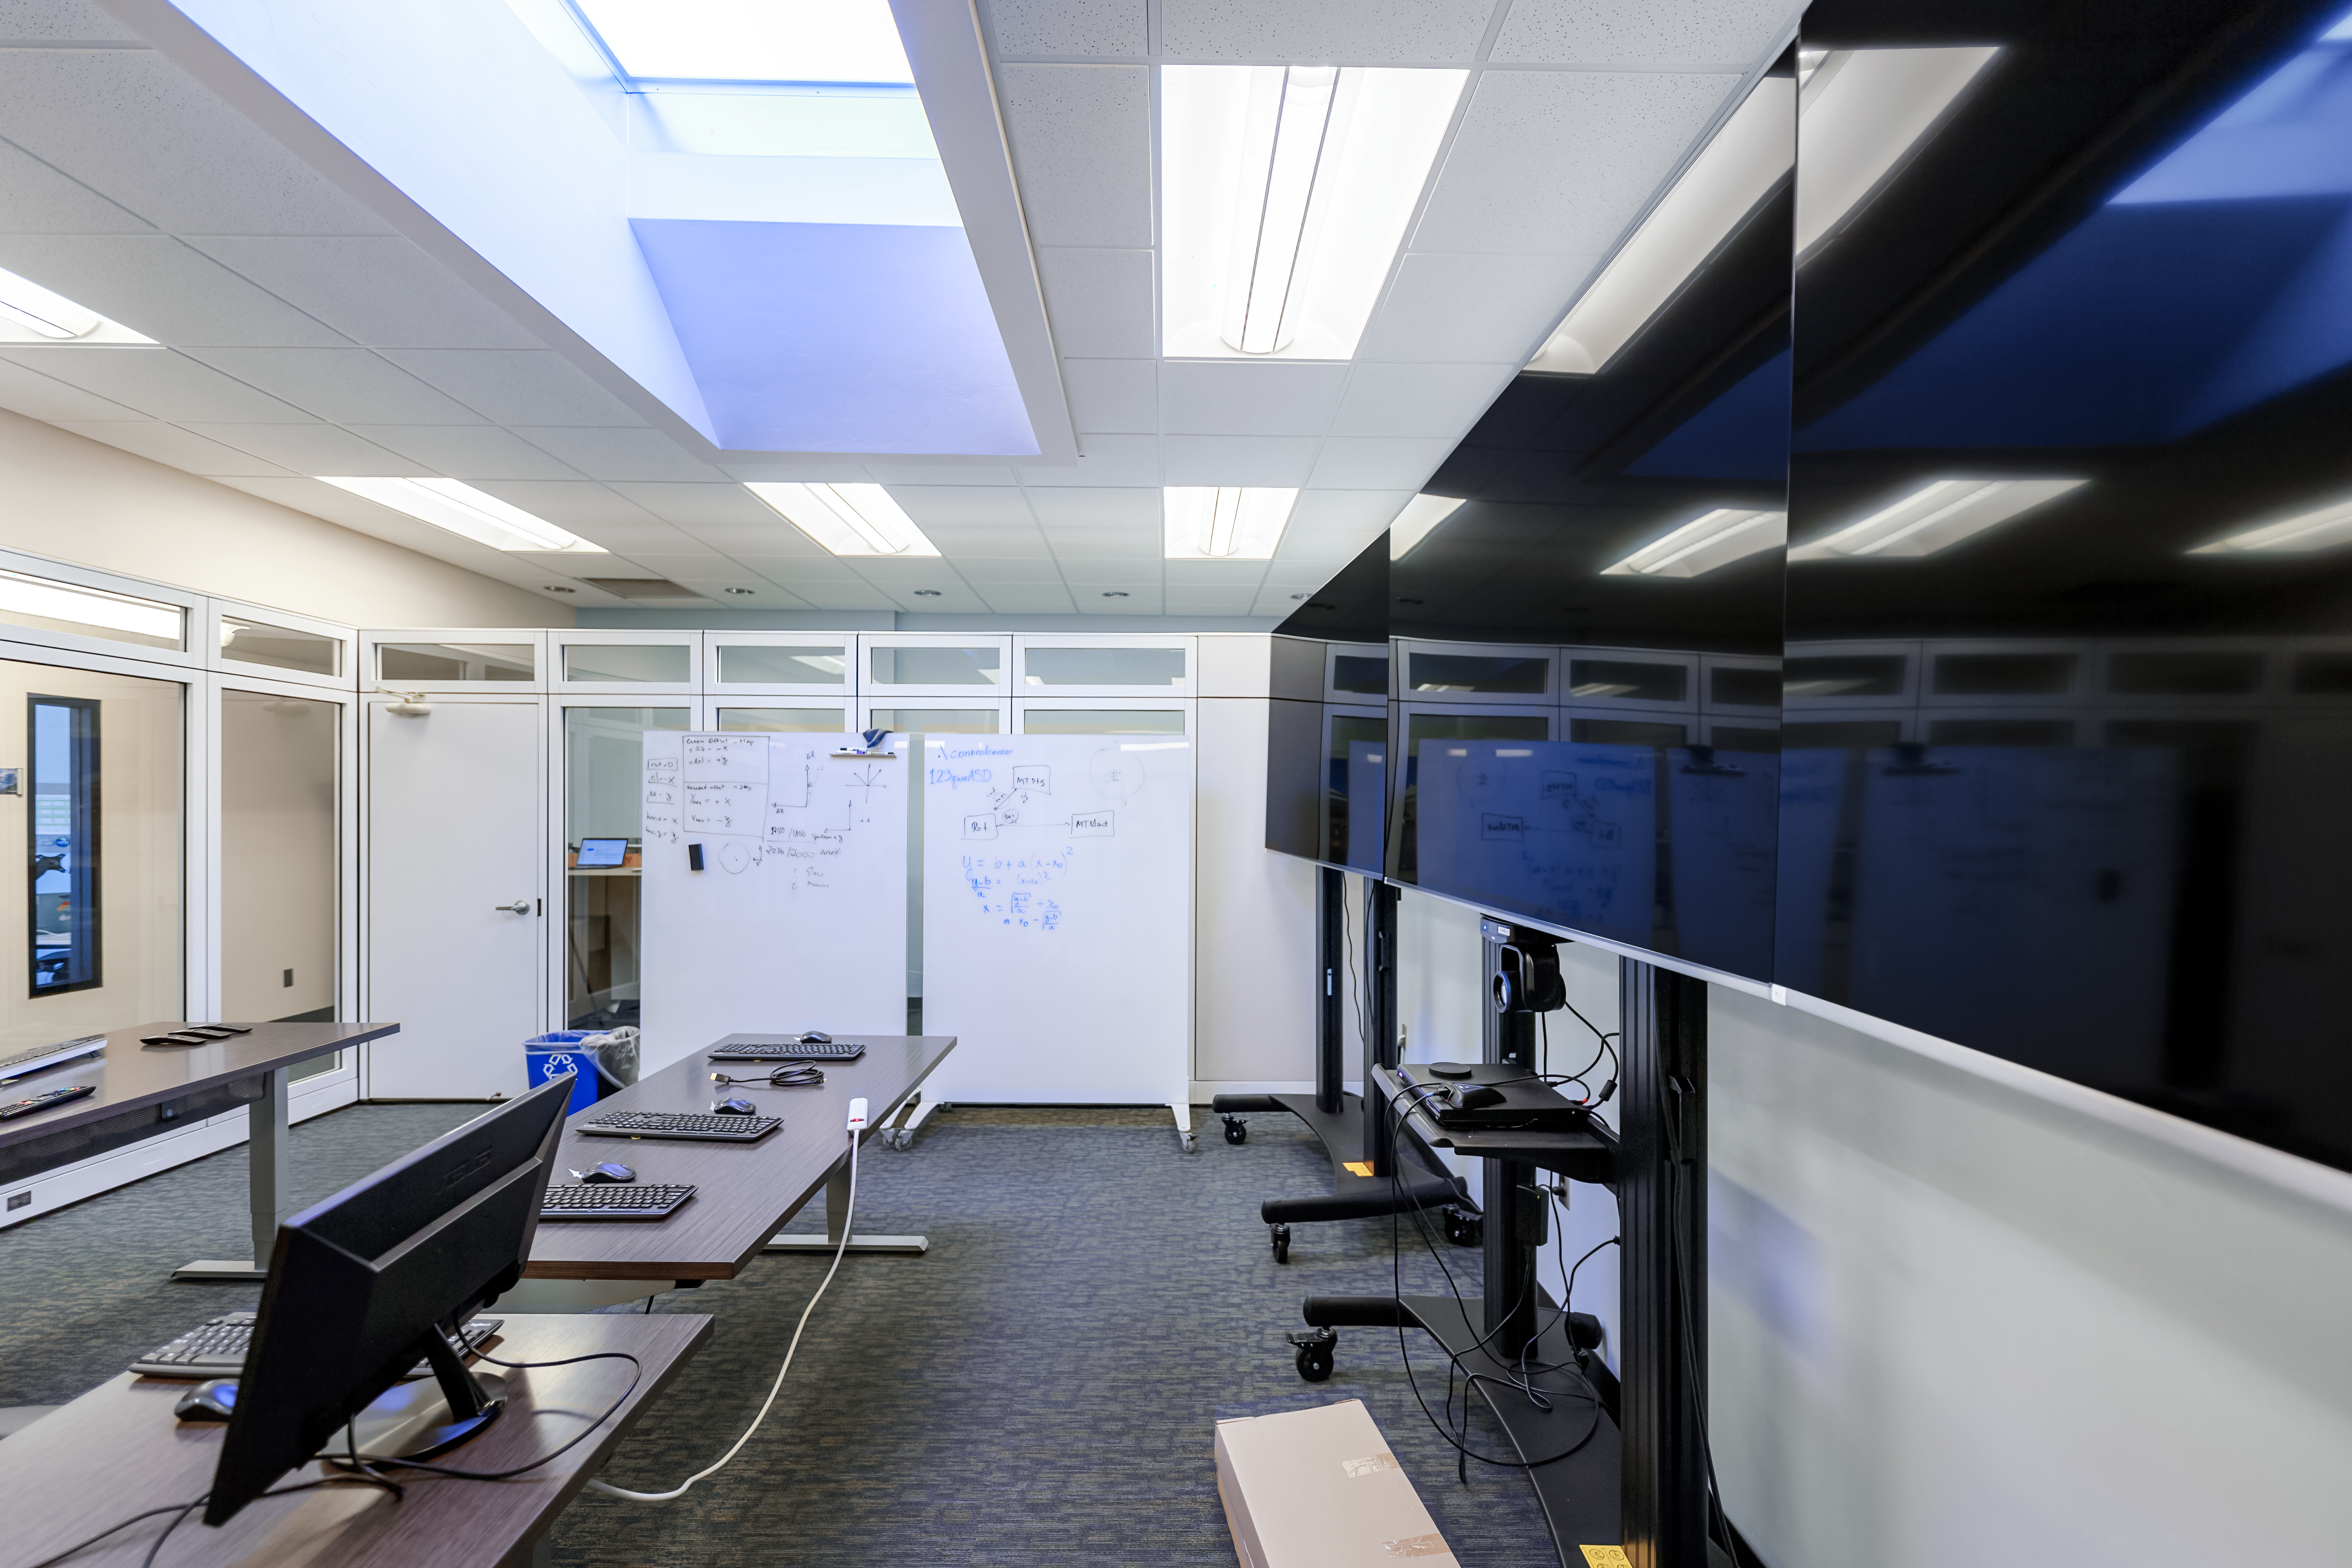

NOIRLab HQ Rubin Remote Observing Room

The Rubin remote observing room at NOIRLab Headquarters in Tucson, Arizona.

Credit: NOIRLab/NSF/AURA/P. Horálek